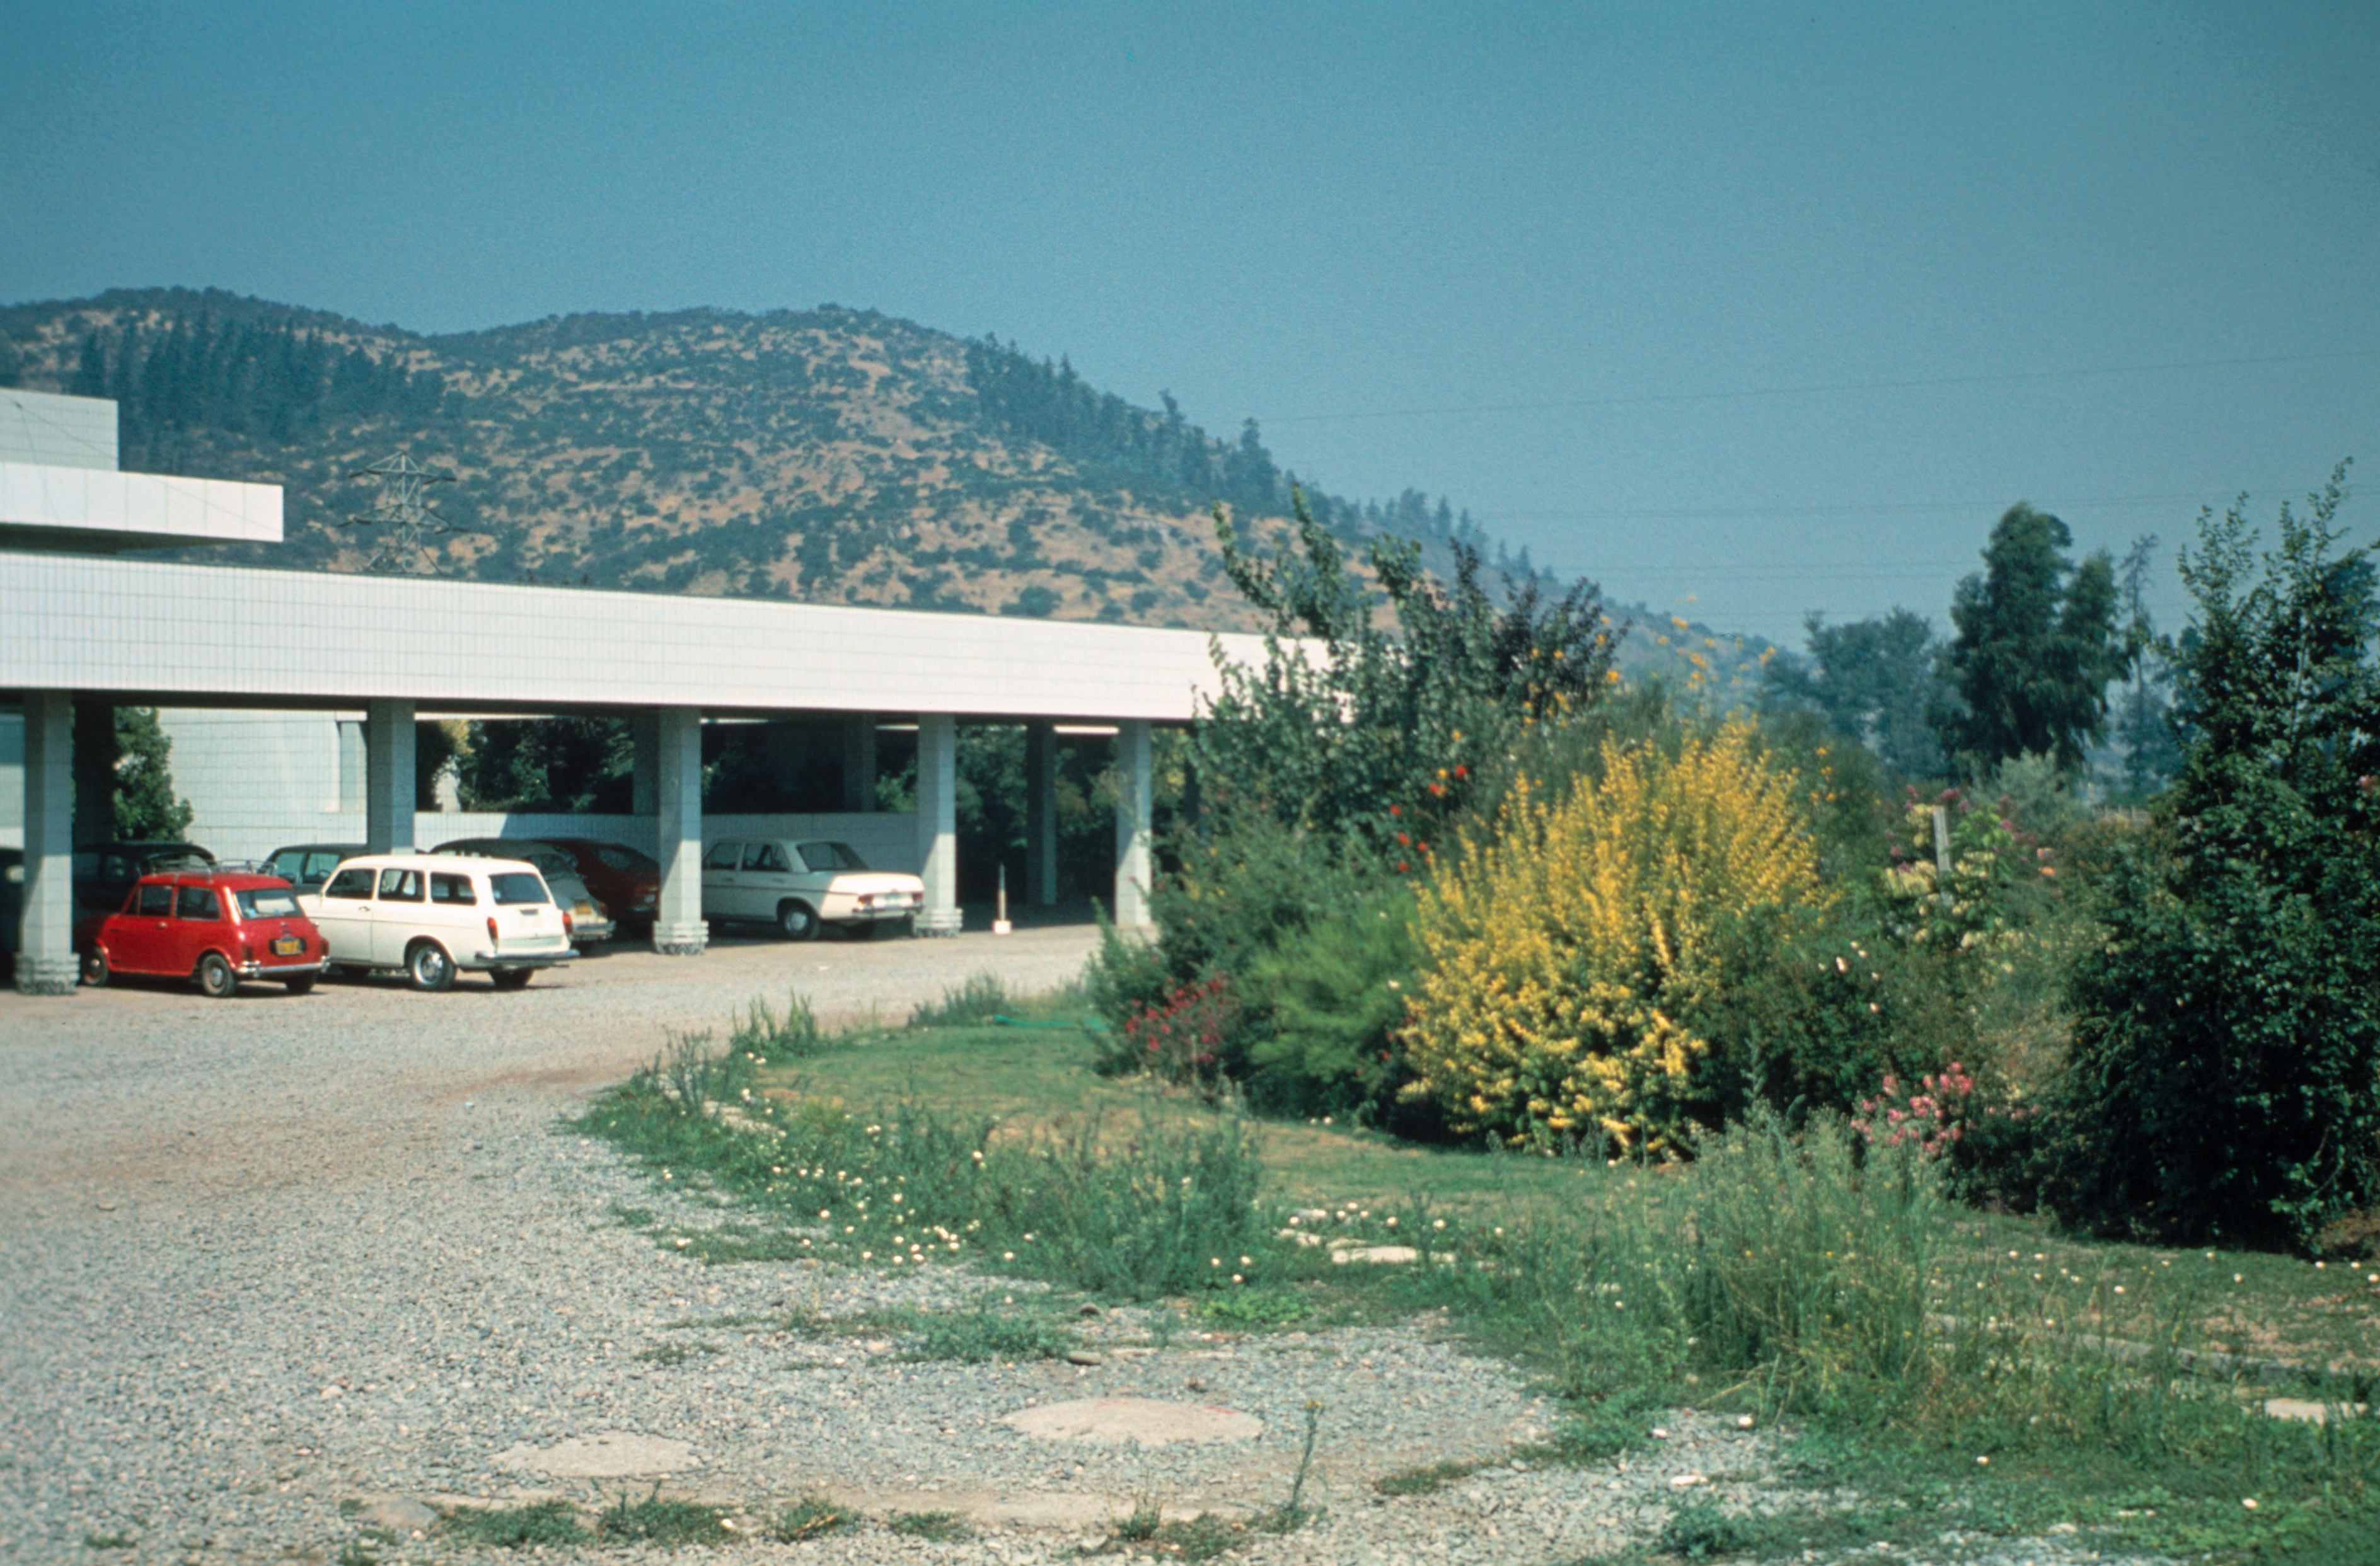

Early days at Vitacura

The ESO Headquarters at Vitacura.

Credit: ESO